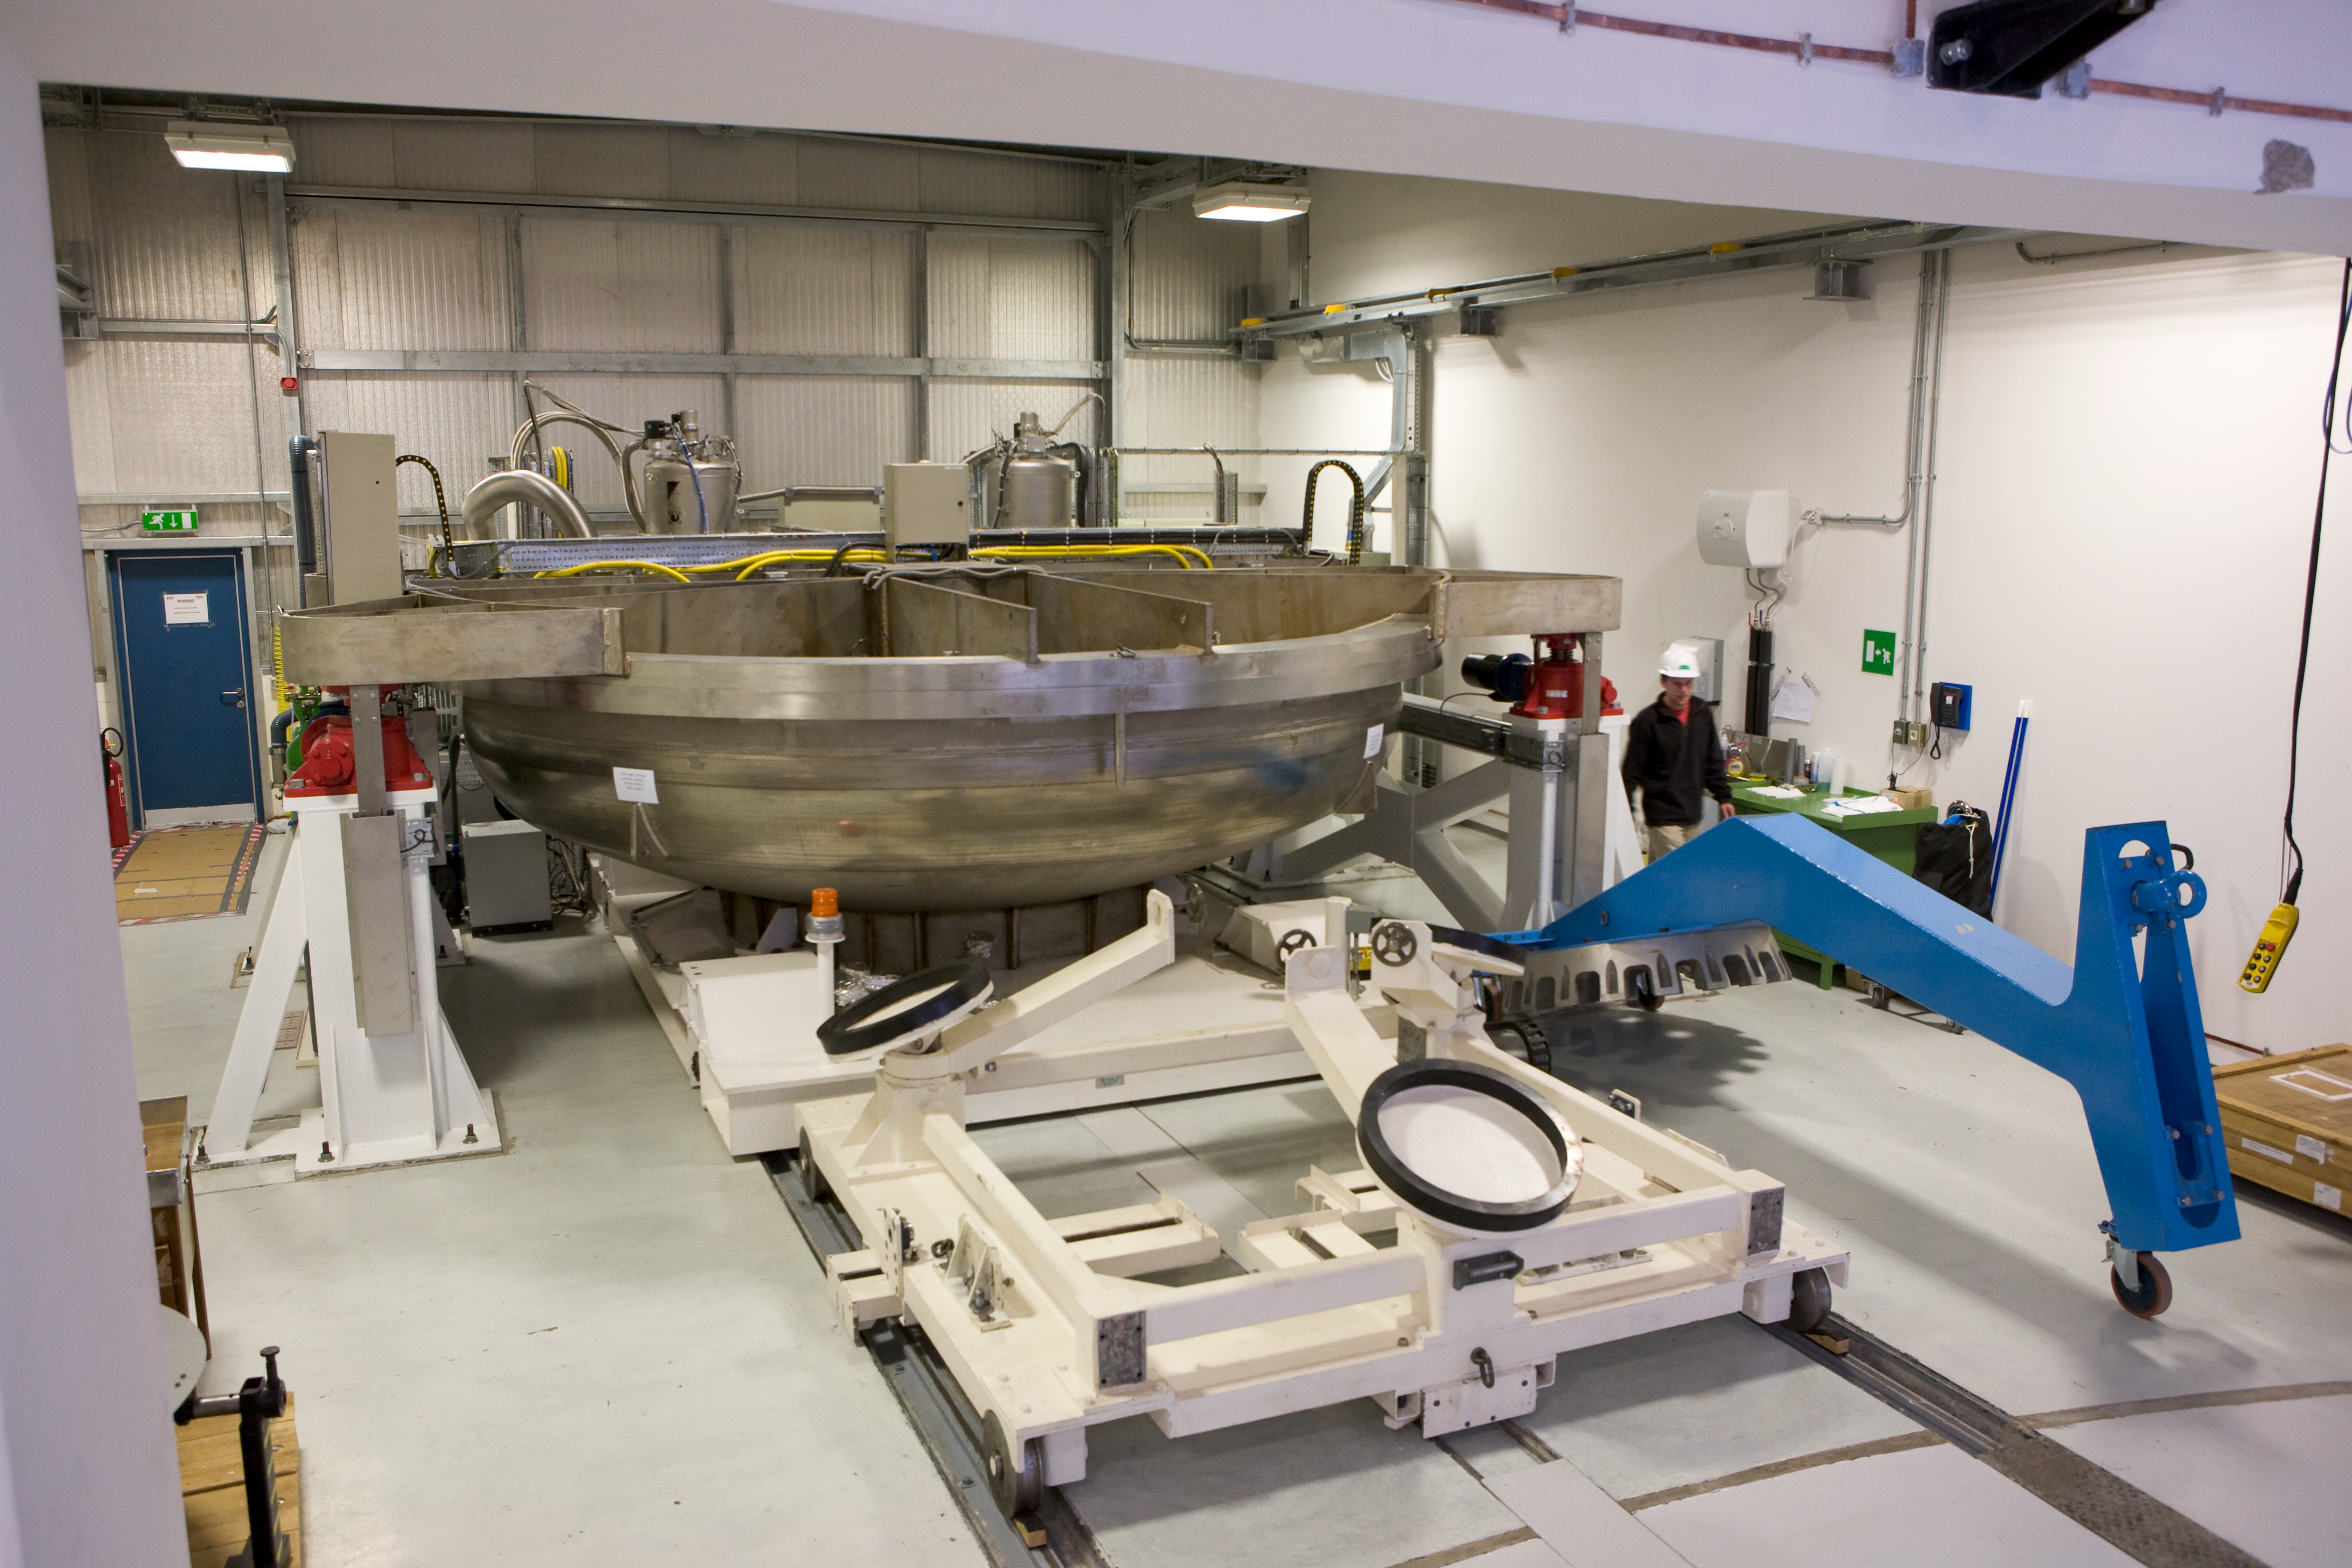

VISTA coating chamber

This is a view inside the VISTA coating chamber at Paranal where the primary mirror can receive a new protected silver coating when needed.

Credit: ESO/H.H.Heyer